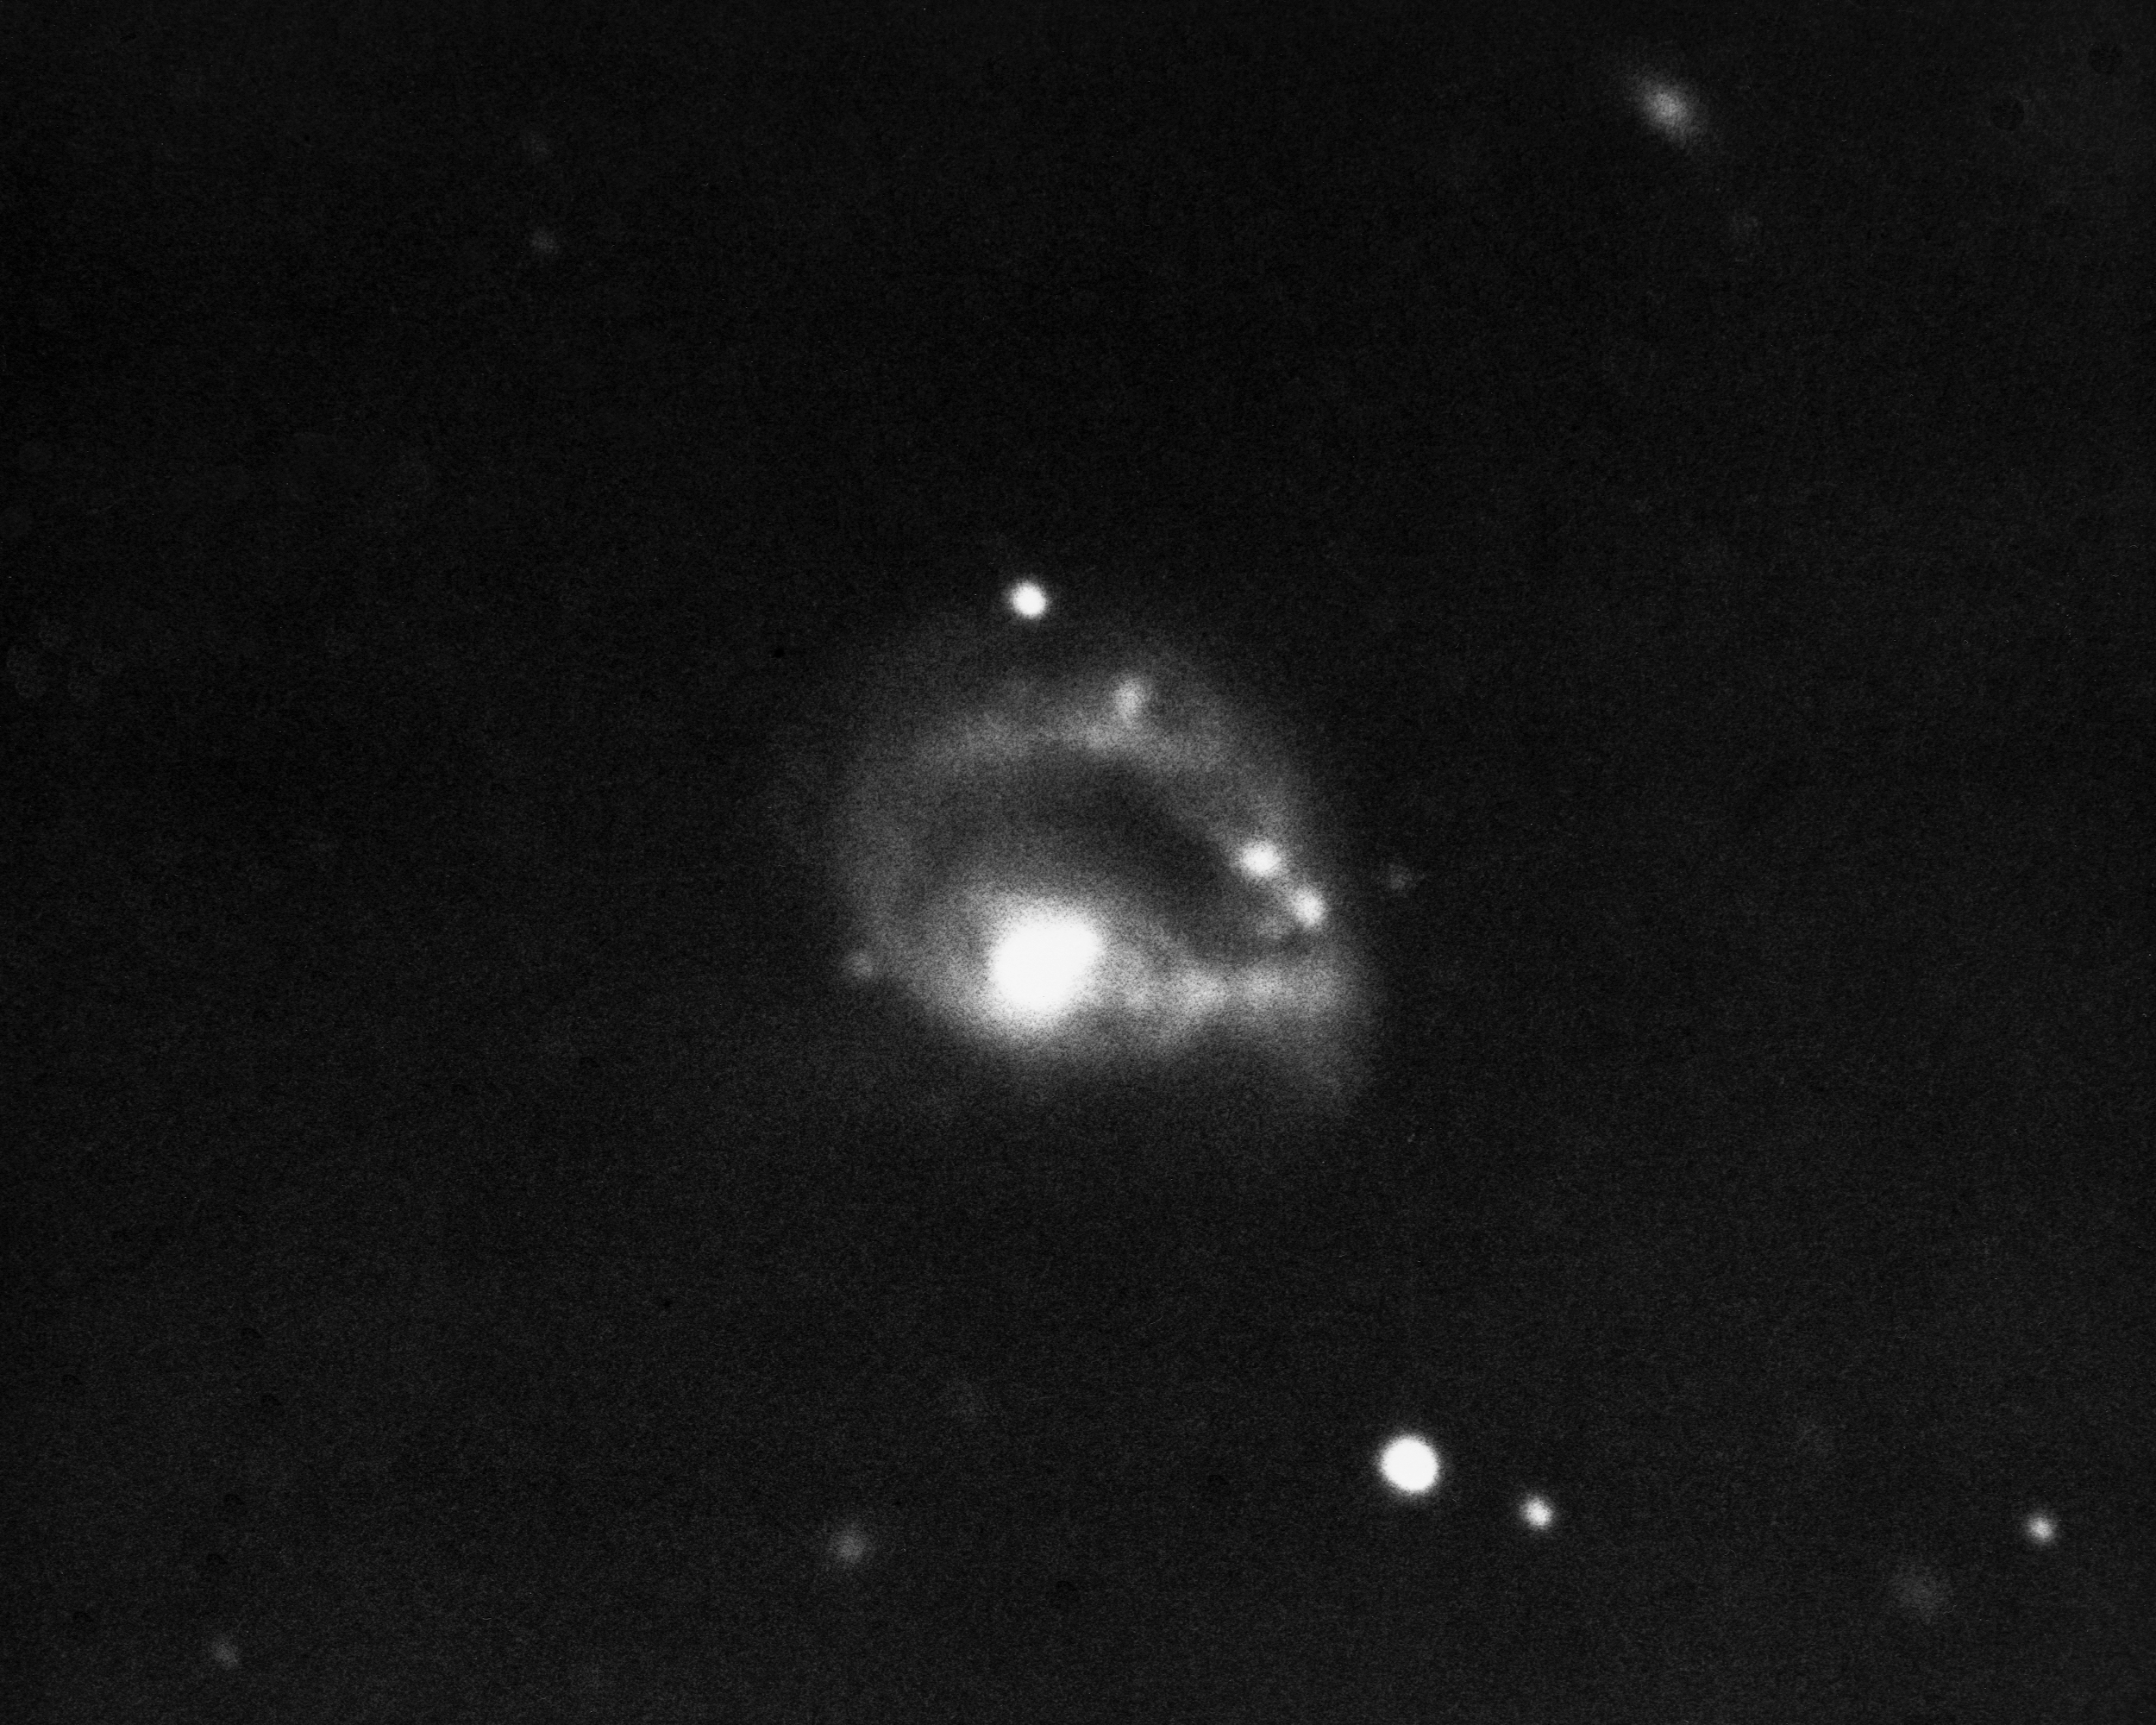

NGC 985, VV285

This peculiar ring galaxy in the constellation Cetus was imaged by the KPNO 4-meter Mayall telescope. It has a violently active Seyfert nucleus.

Credit: NOIRLab/NSF/AURA